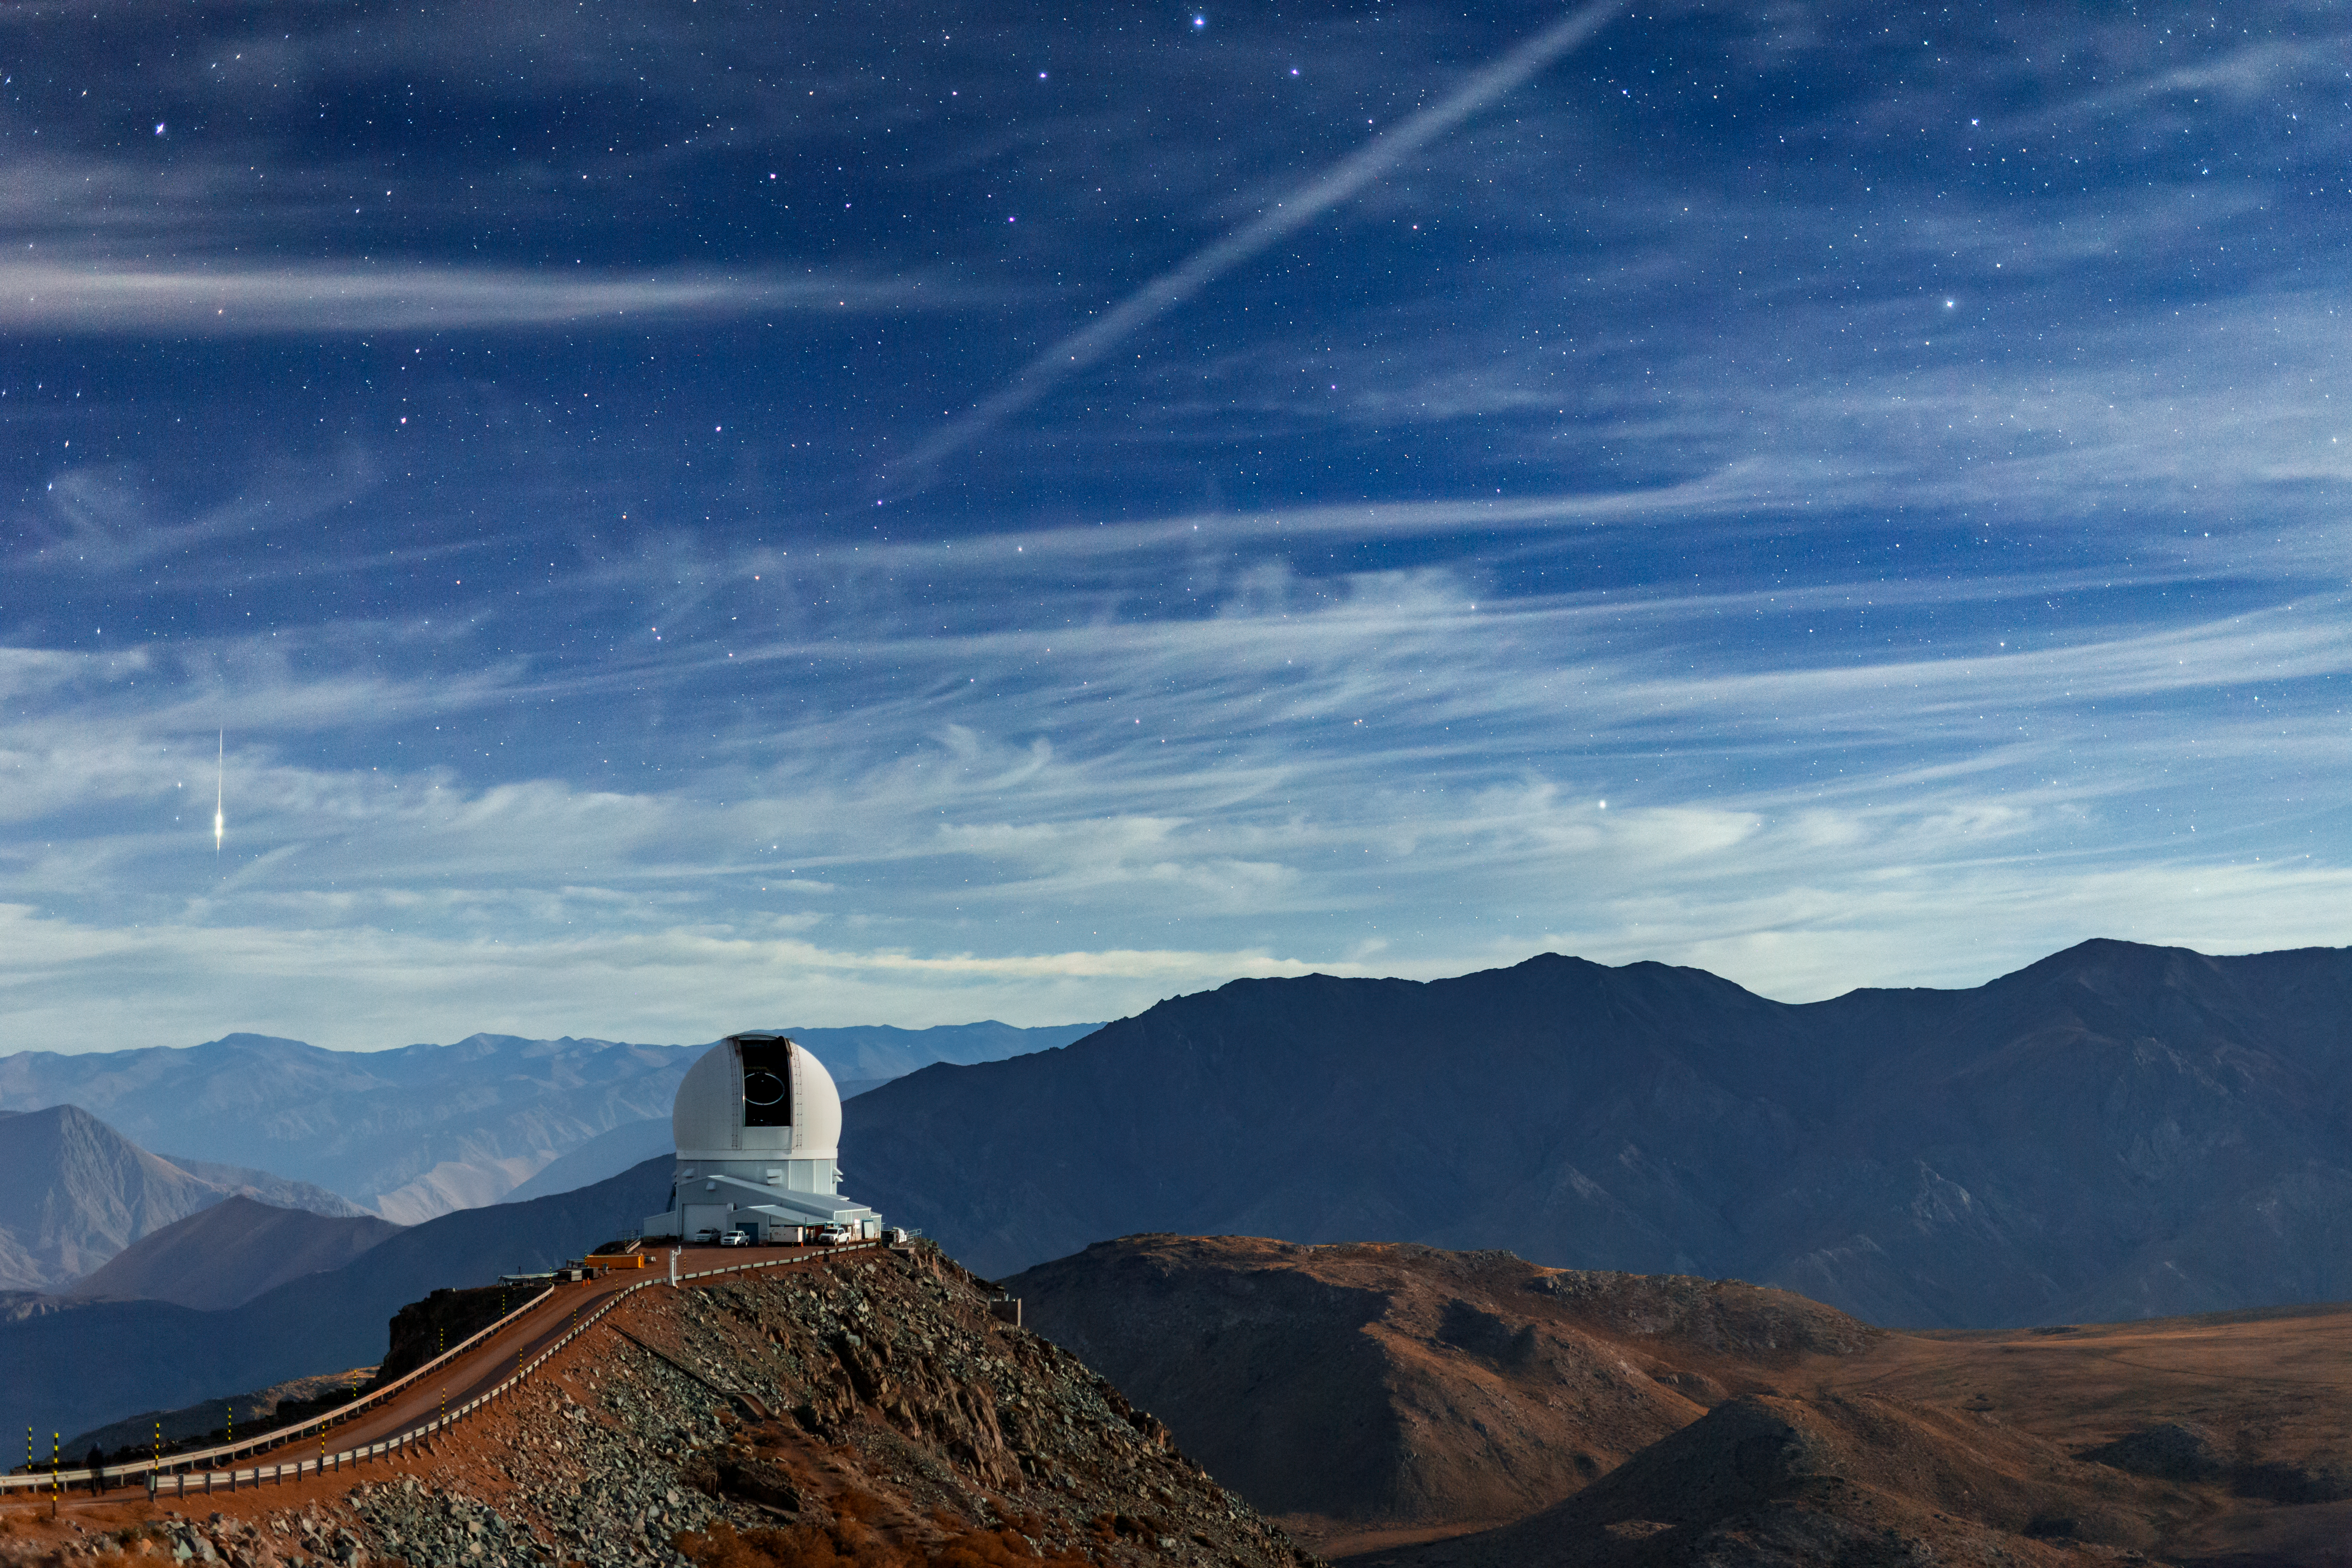

A Magical Atmosphere Around SOAR

This Image of the Week captures a magical moment in the foothills of the Chilean Andes. The Southern Astrophysical Research (SOAR) Telescope, part of the U.S. National Science Foundation (NSF) Cerro Tololo Inter-American Observatory (CTIO), is captured here atop Cerro Pachón. Its dome is open to the star-speckled sky with the top part of its telescope clearly visible. While SOAR observes a target out of our sight, a shooting star lights up on the left side of the image. This meteor was likely a small rock burning up in the Earth’s upper atmosphere.

To add to the ambiance, high-altitude cirrus clouds sweep across this night sky. These clouds are made of ice crystals that form when warm, dry air rises. Water vapor then freezes onto dust and metallic particles at high altitudes in a process called deposition. High-altitude winds stretch the ice crystal plumes into wispy strands that, here, obscure some of the stars above. It's moments like these that remind us of the enchanting nature of both our planet and our Universe.

Petr Horálek, the photographer, is a NOIRLab Audiovisual Ambassador.

Credit: CTIO/NOIRLab/NSF/AURA/P. Horálek (Institute of Physics in Opava)